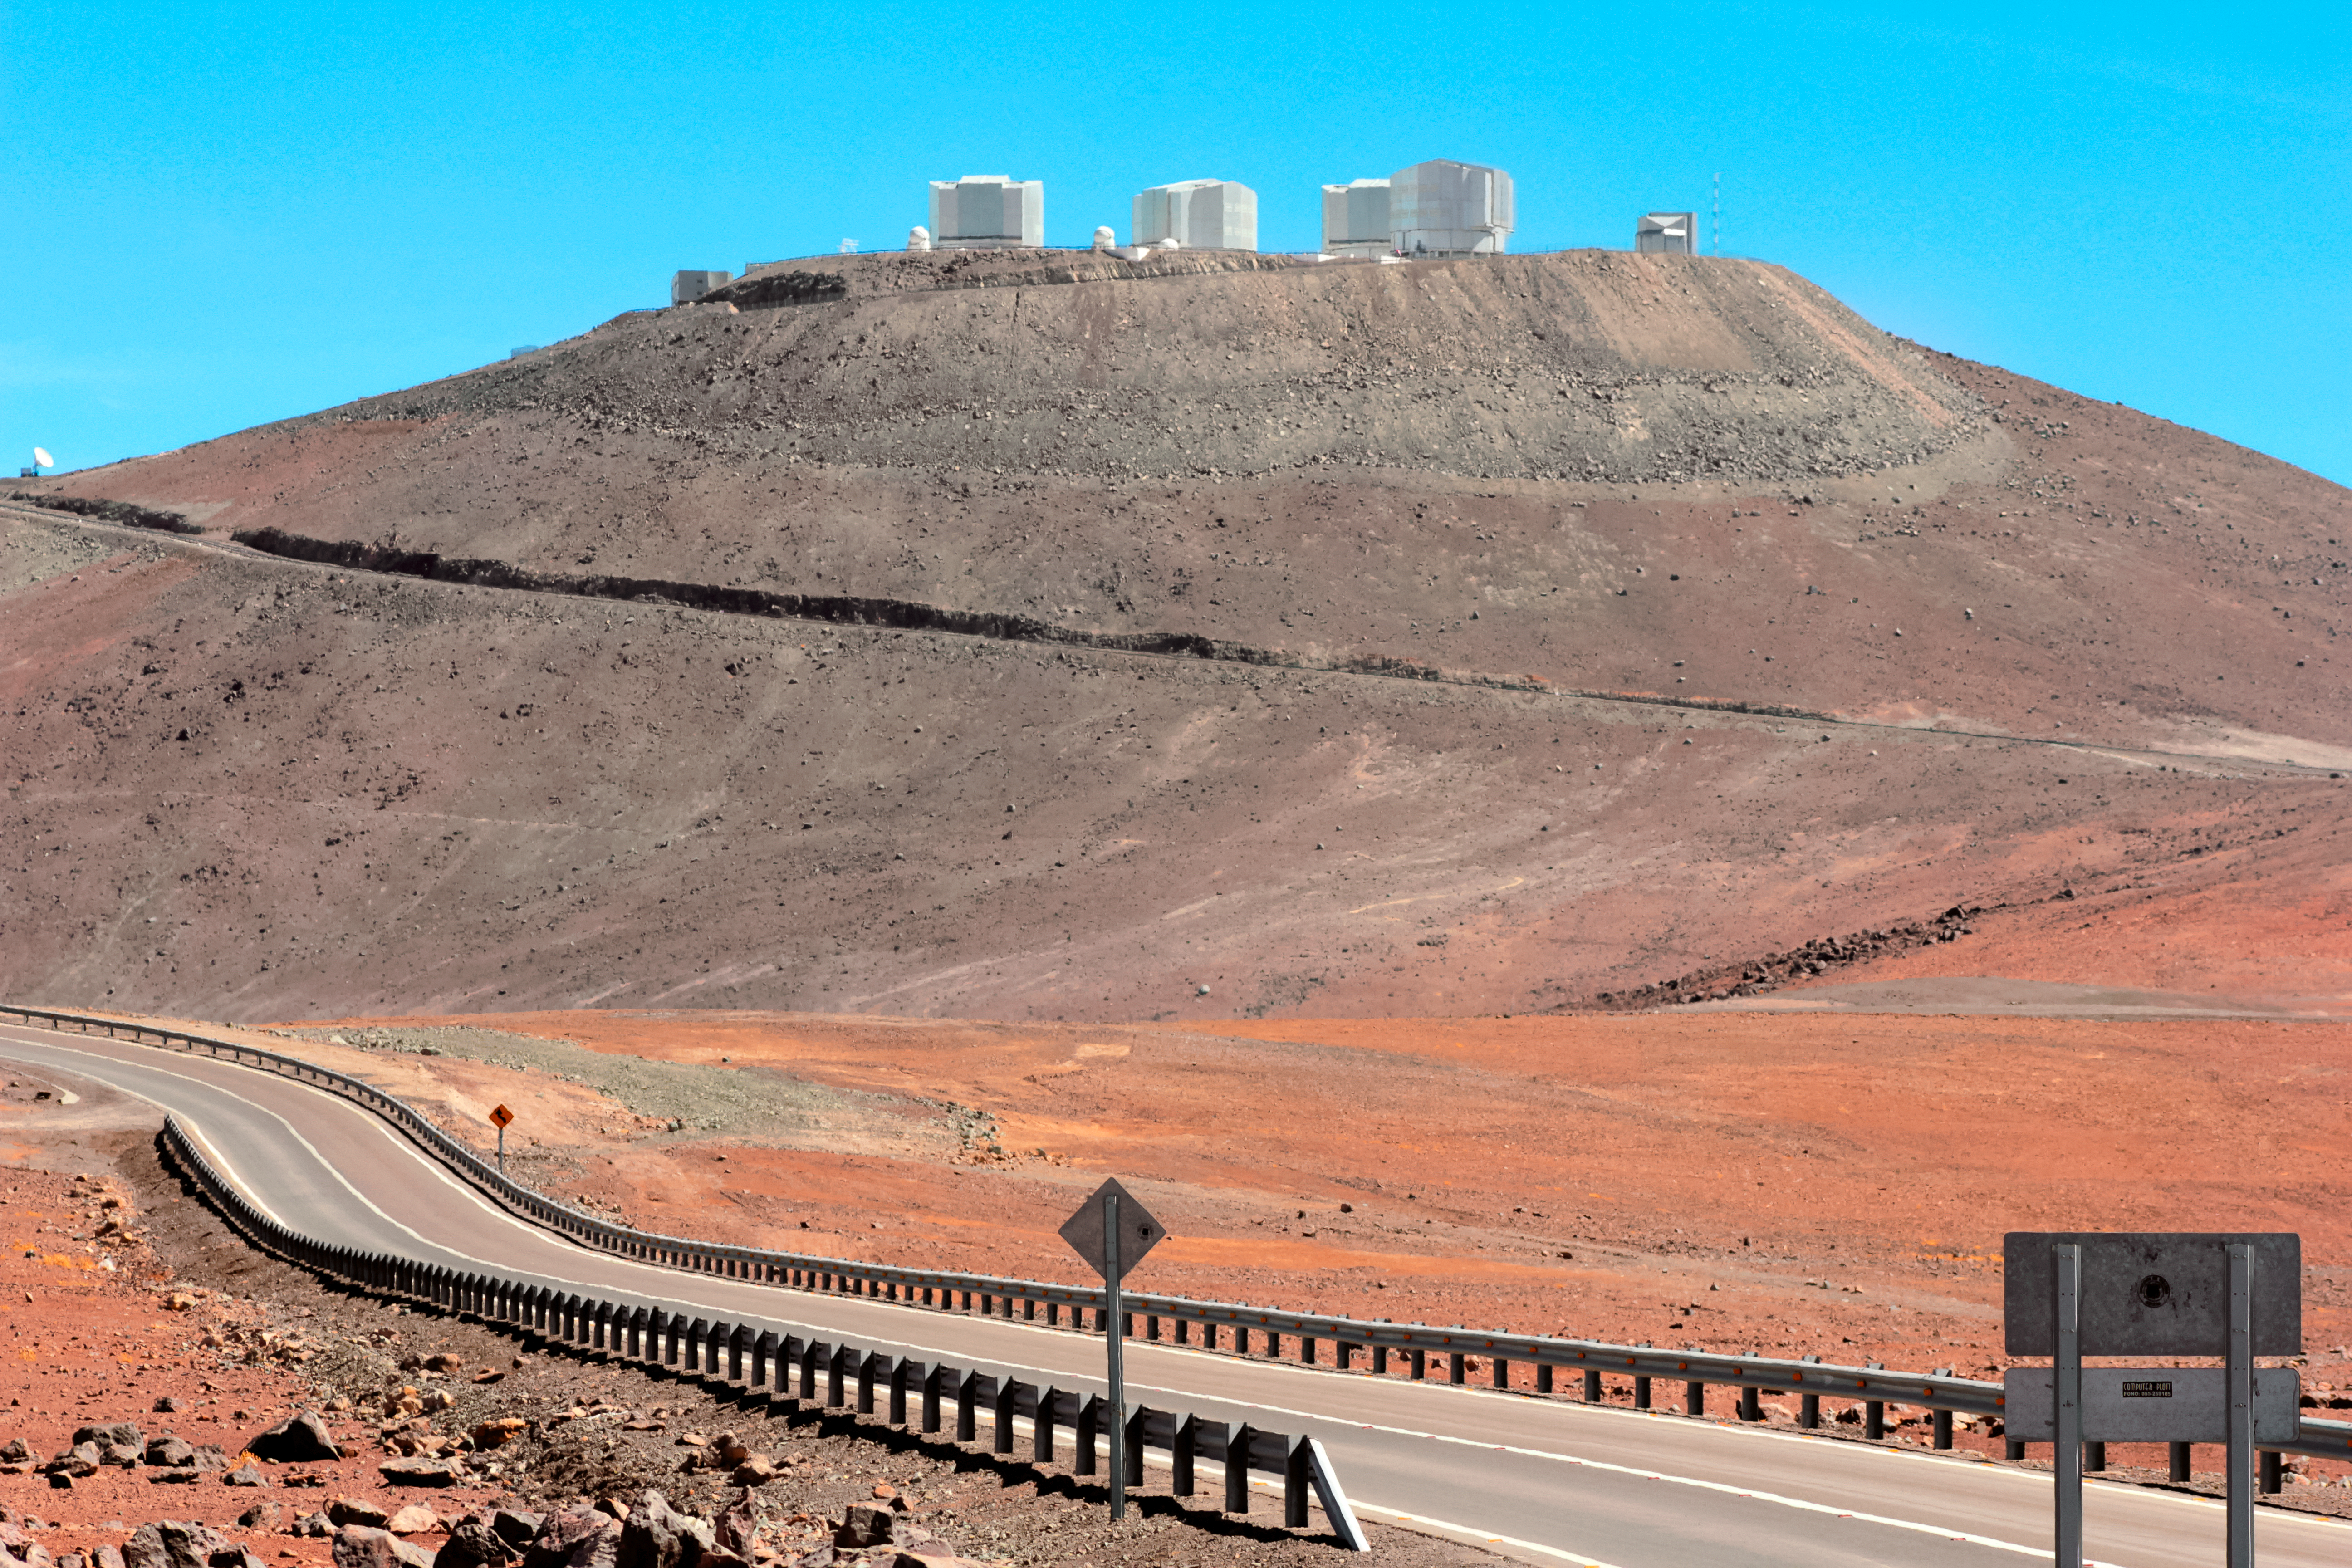

The road to the stars

The winding road up to the Paranal Observatory is captured in this stunning shot from the Chilean Atacama Desert. ESO's Paranal Observatory is the flagship facility for European ground-based astronomy at the beginning of the third Millennium. It is the world's most advanced optical instrument, housing the four Unit Telescopes of the Very Large Telescope, which can be seen sitting atop summit of Cerro Paranal.

Credit: D. Schreiner and S. Degezelle/ESO